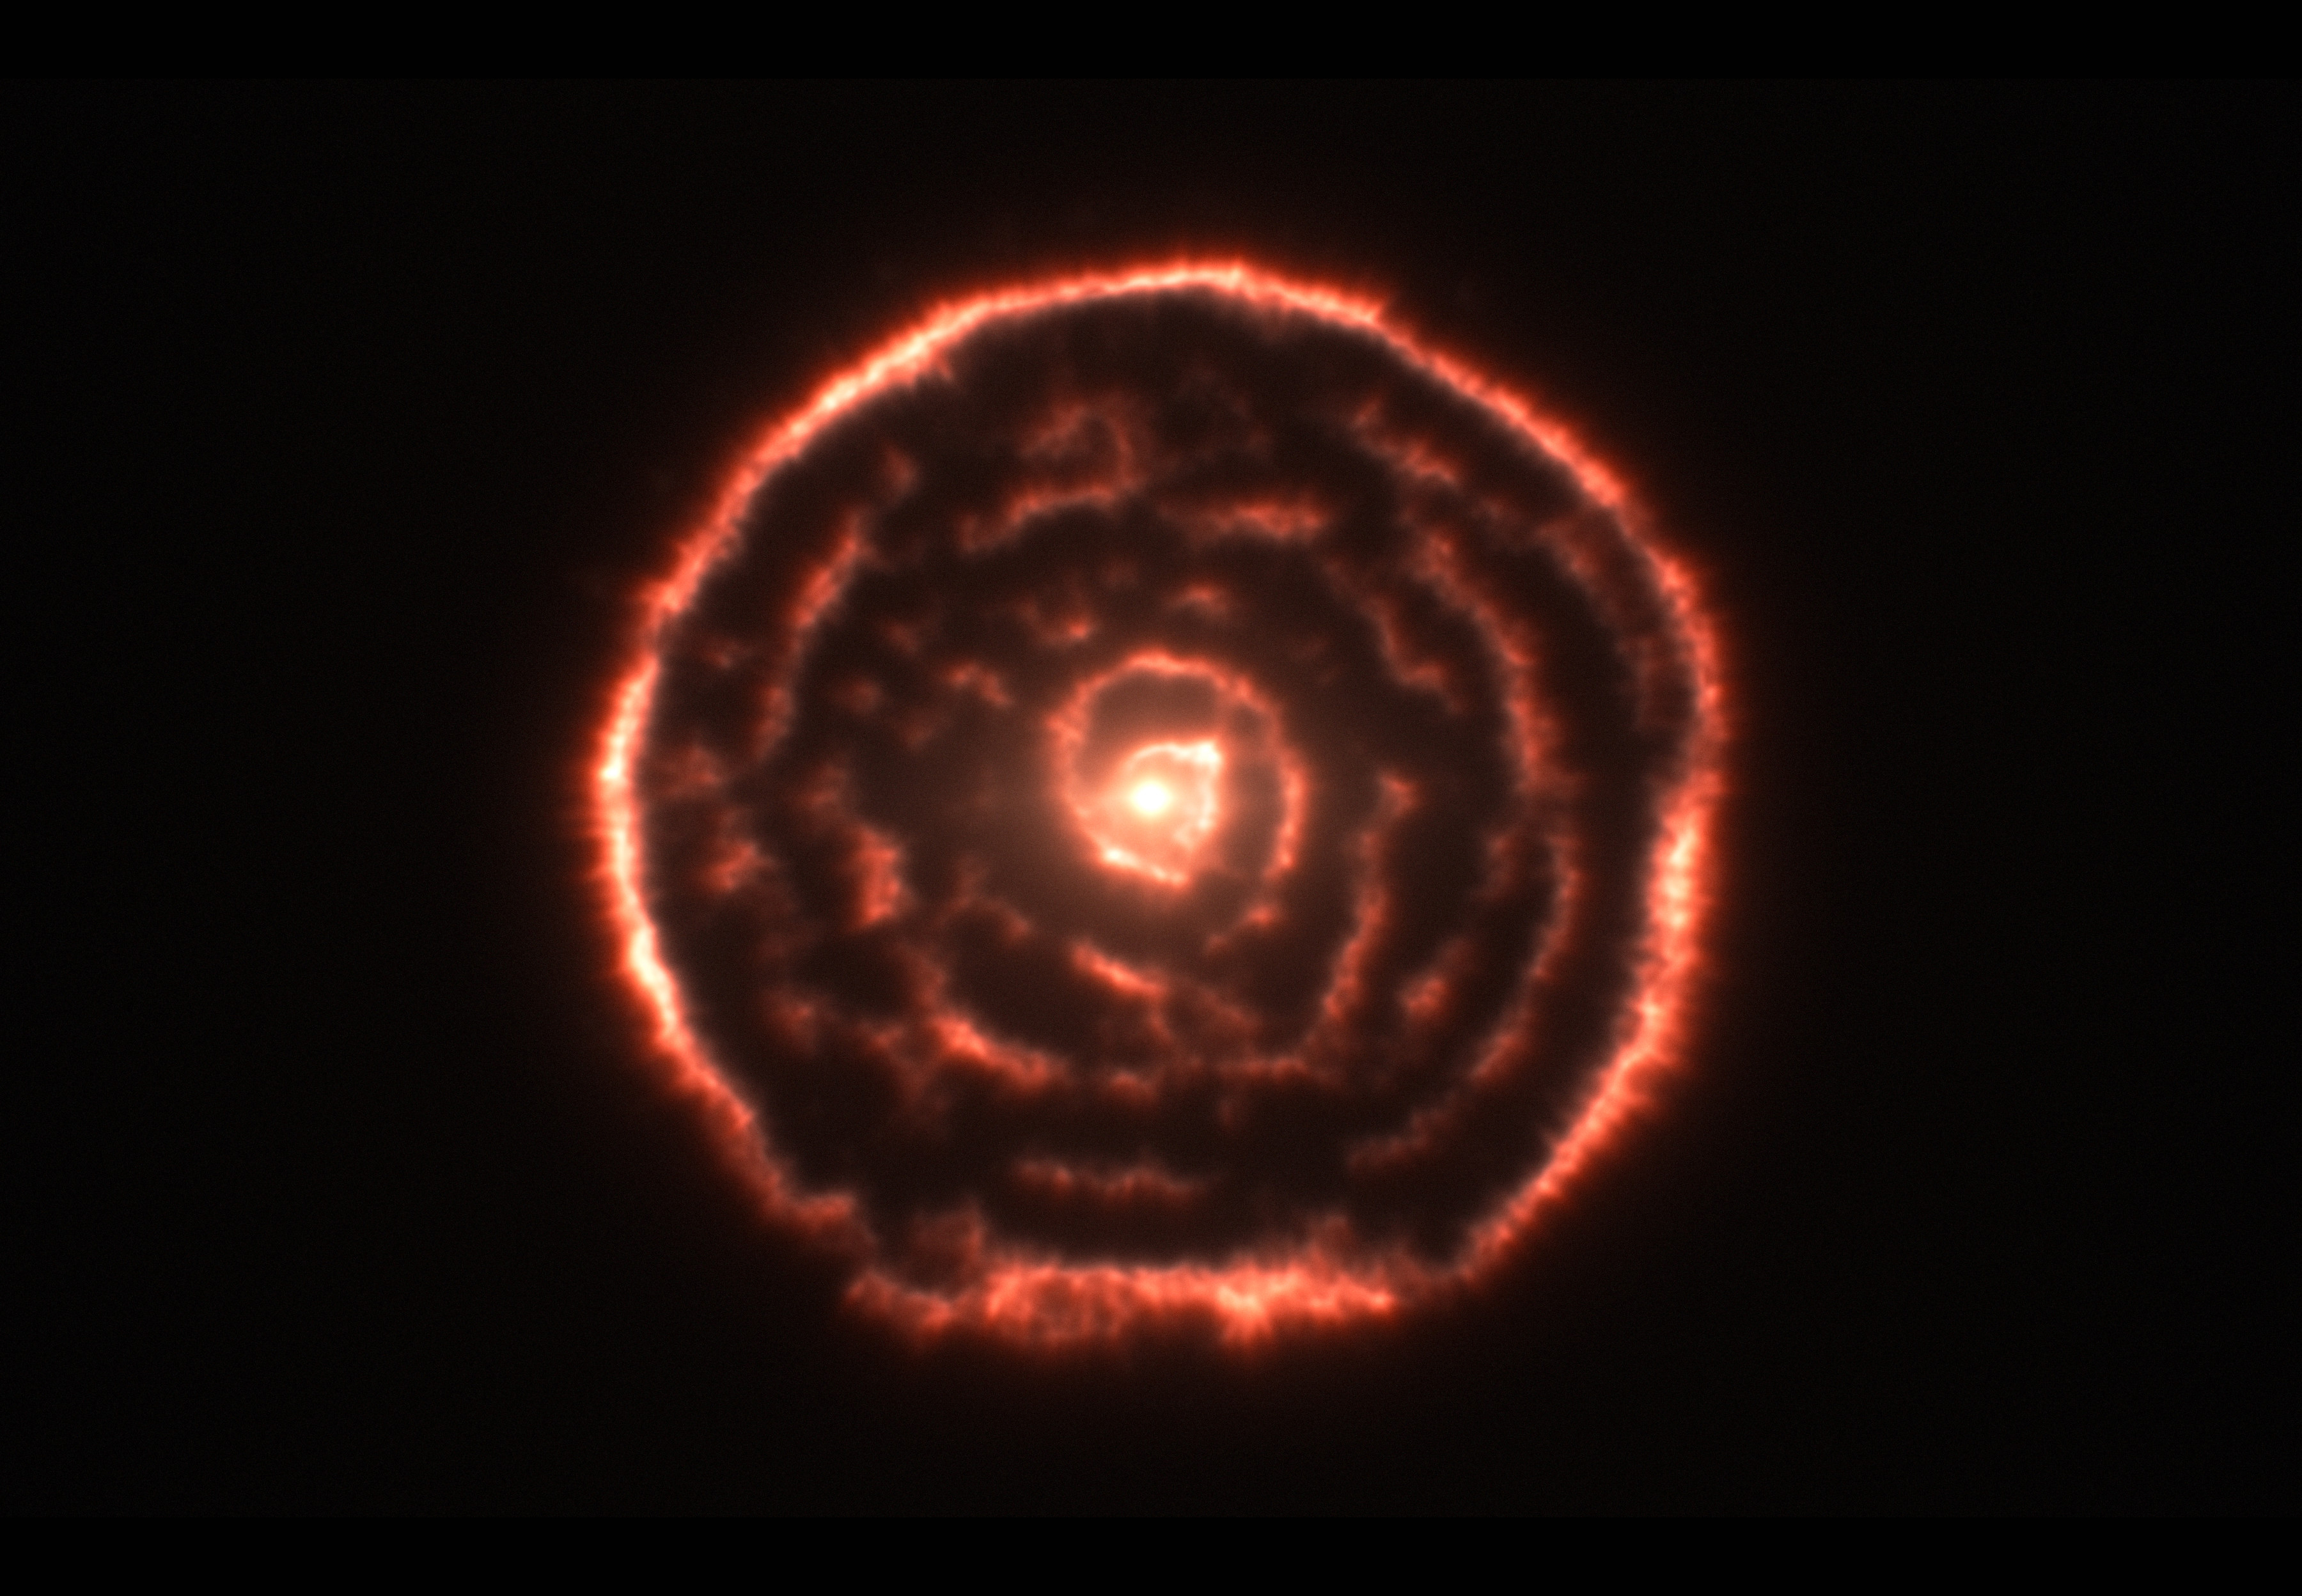

Surprising spiral structure in the gas around the red giant star R Sculptoris

Observations using the Atacama Large Millimeter/submillimeter Array (ALMA) have revealed an unexpected spiral structure in the material around the old star R Sculptoris. This feature has never been seen before and is probably caused by a hidden companion star orbiting the star. This slice through the new ALMA data reveals the shell around the star, which shows up as the outer circular ring, as well as a very clear spiral structure in the inner material.

Credit: ALMA (ESO/NAOJ/NRAO)